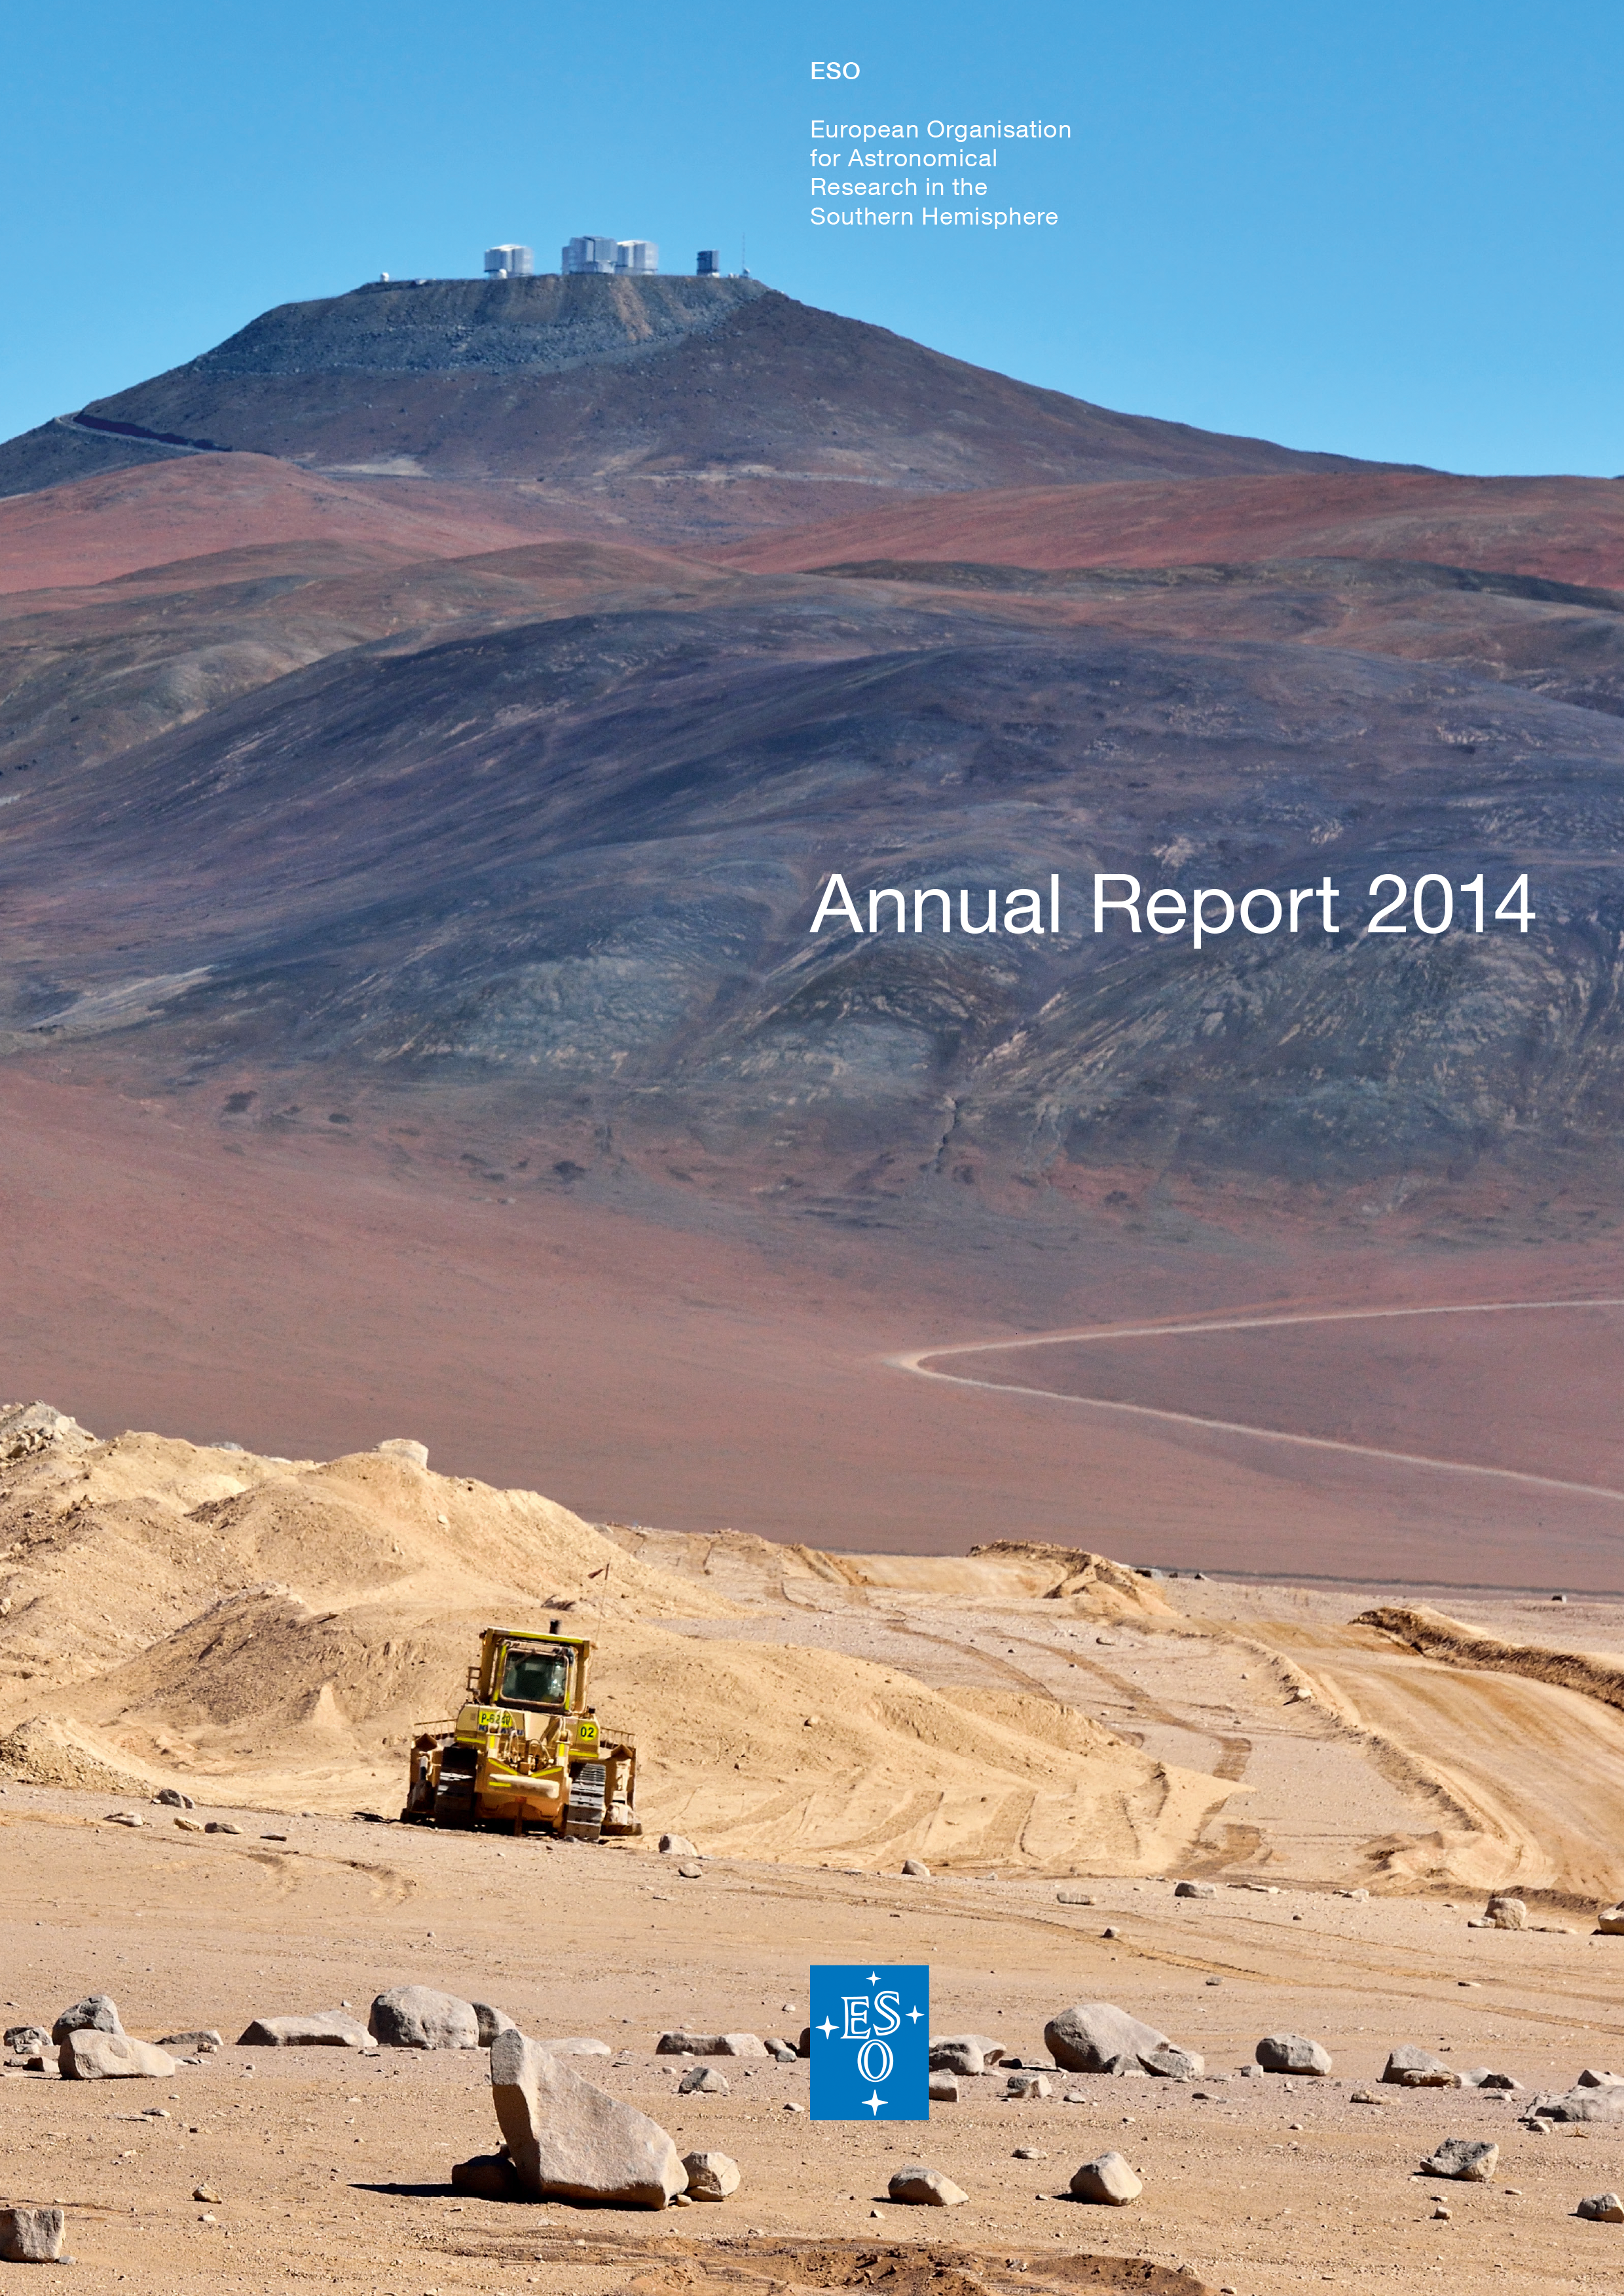

Cover of the Annual Report 2014

Cover of Annual Report 2014. Read or download it here

Credit: ESO